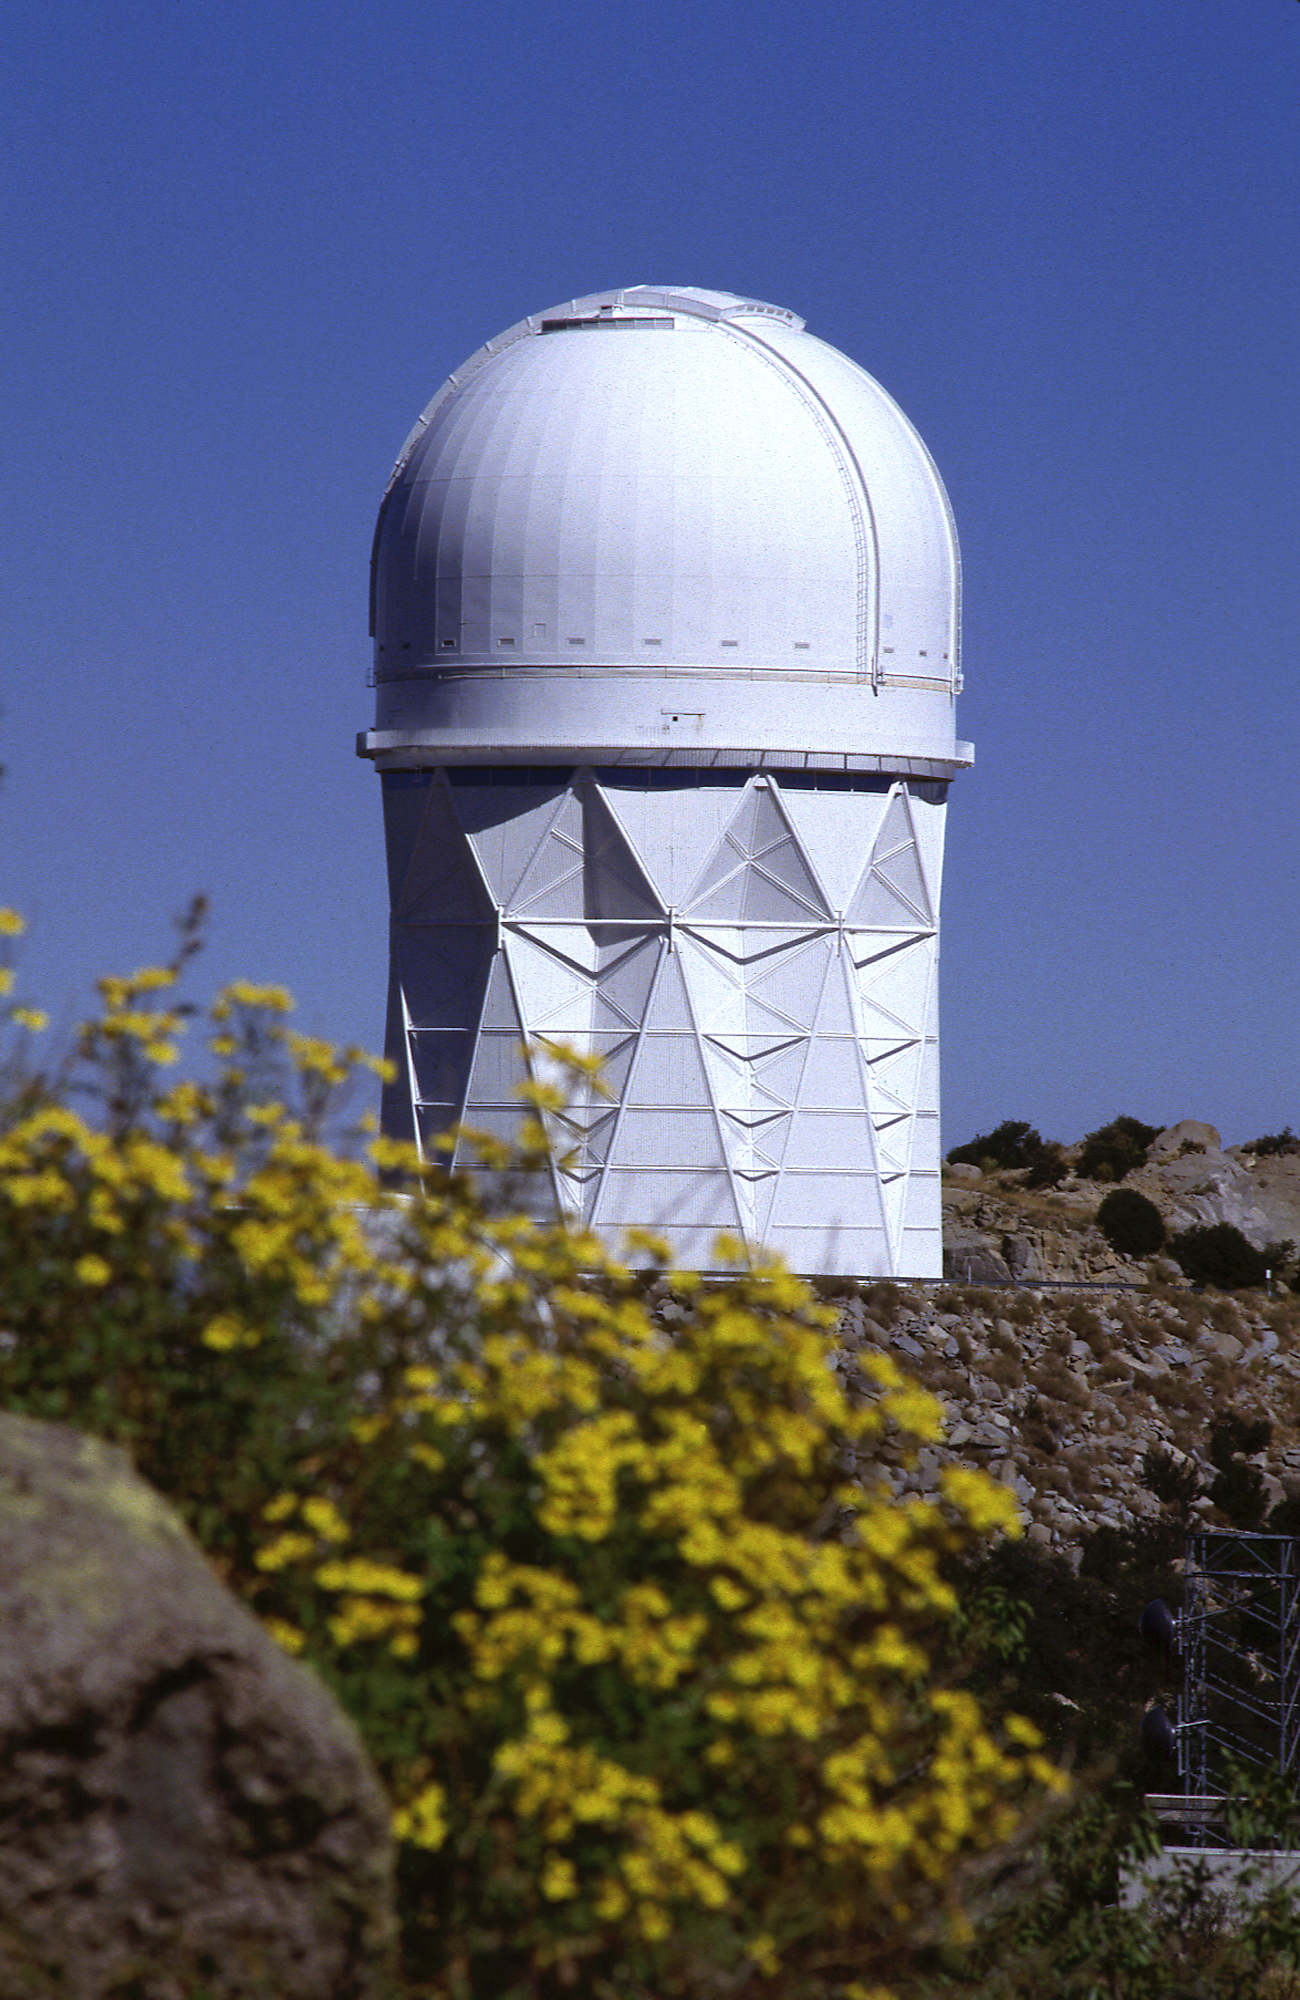

KPNO 4-meter at night

Star trails behind the Mayall 4-meter telescope at the Kitt Peak National Observatory near Tucson, Arizona.

Credit: NOIRLab/NSF/AURA